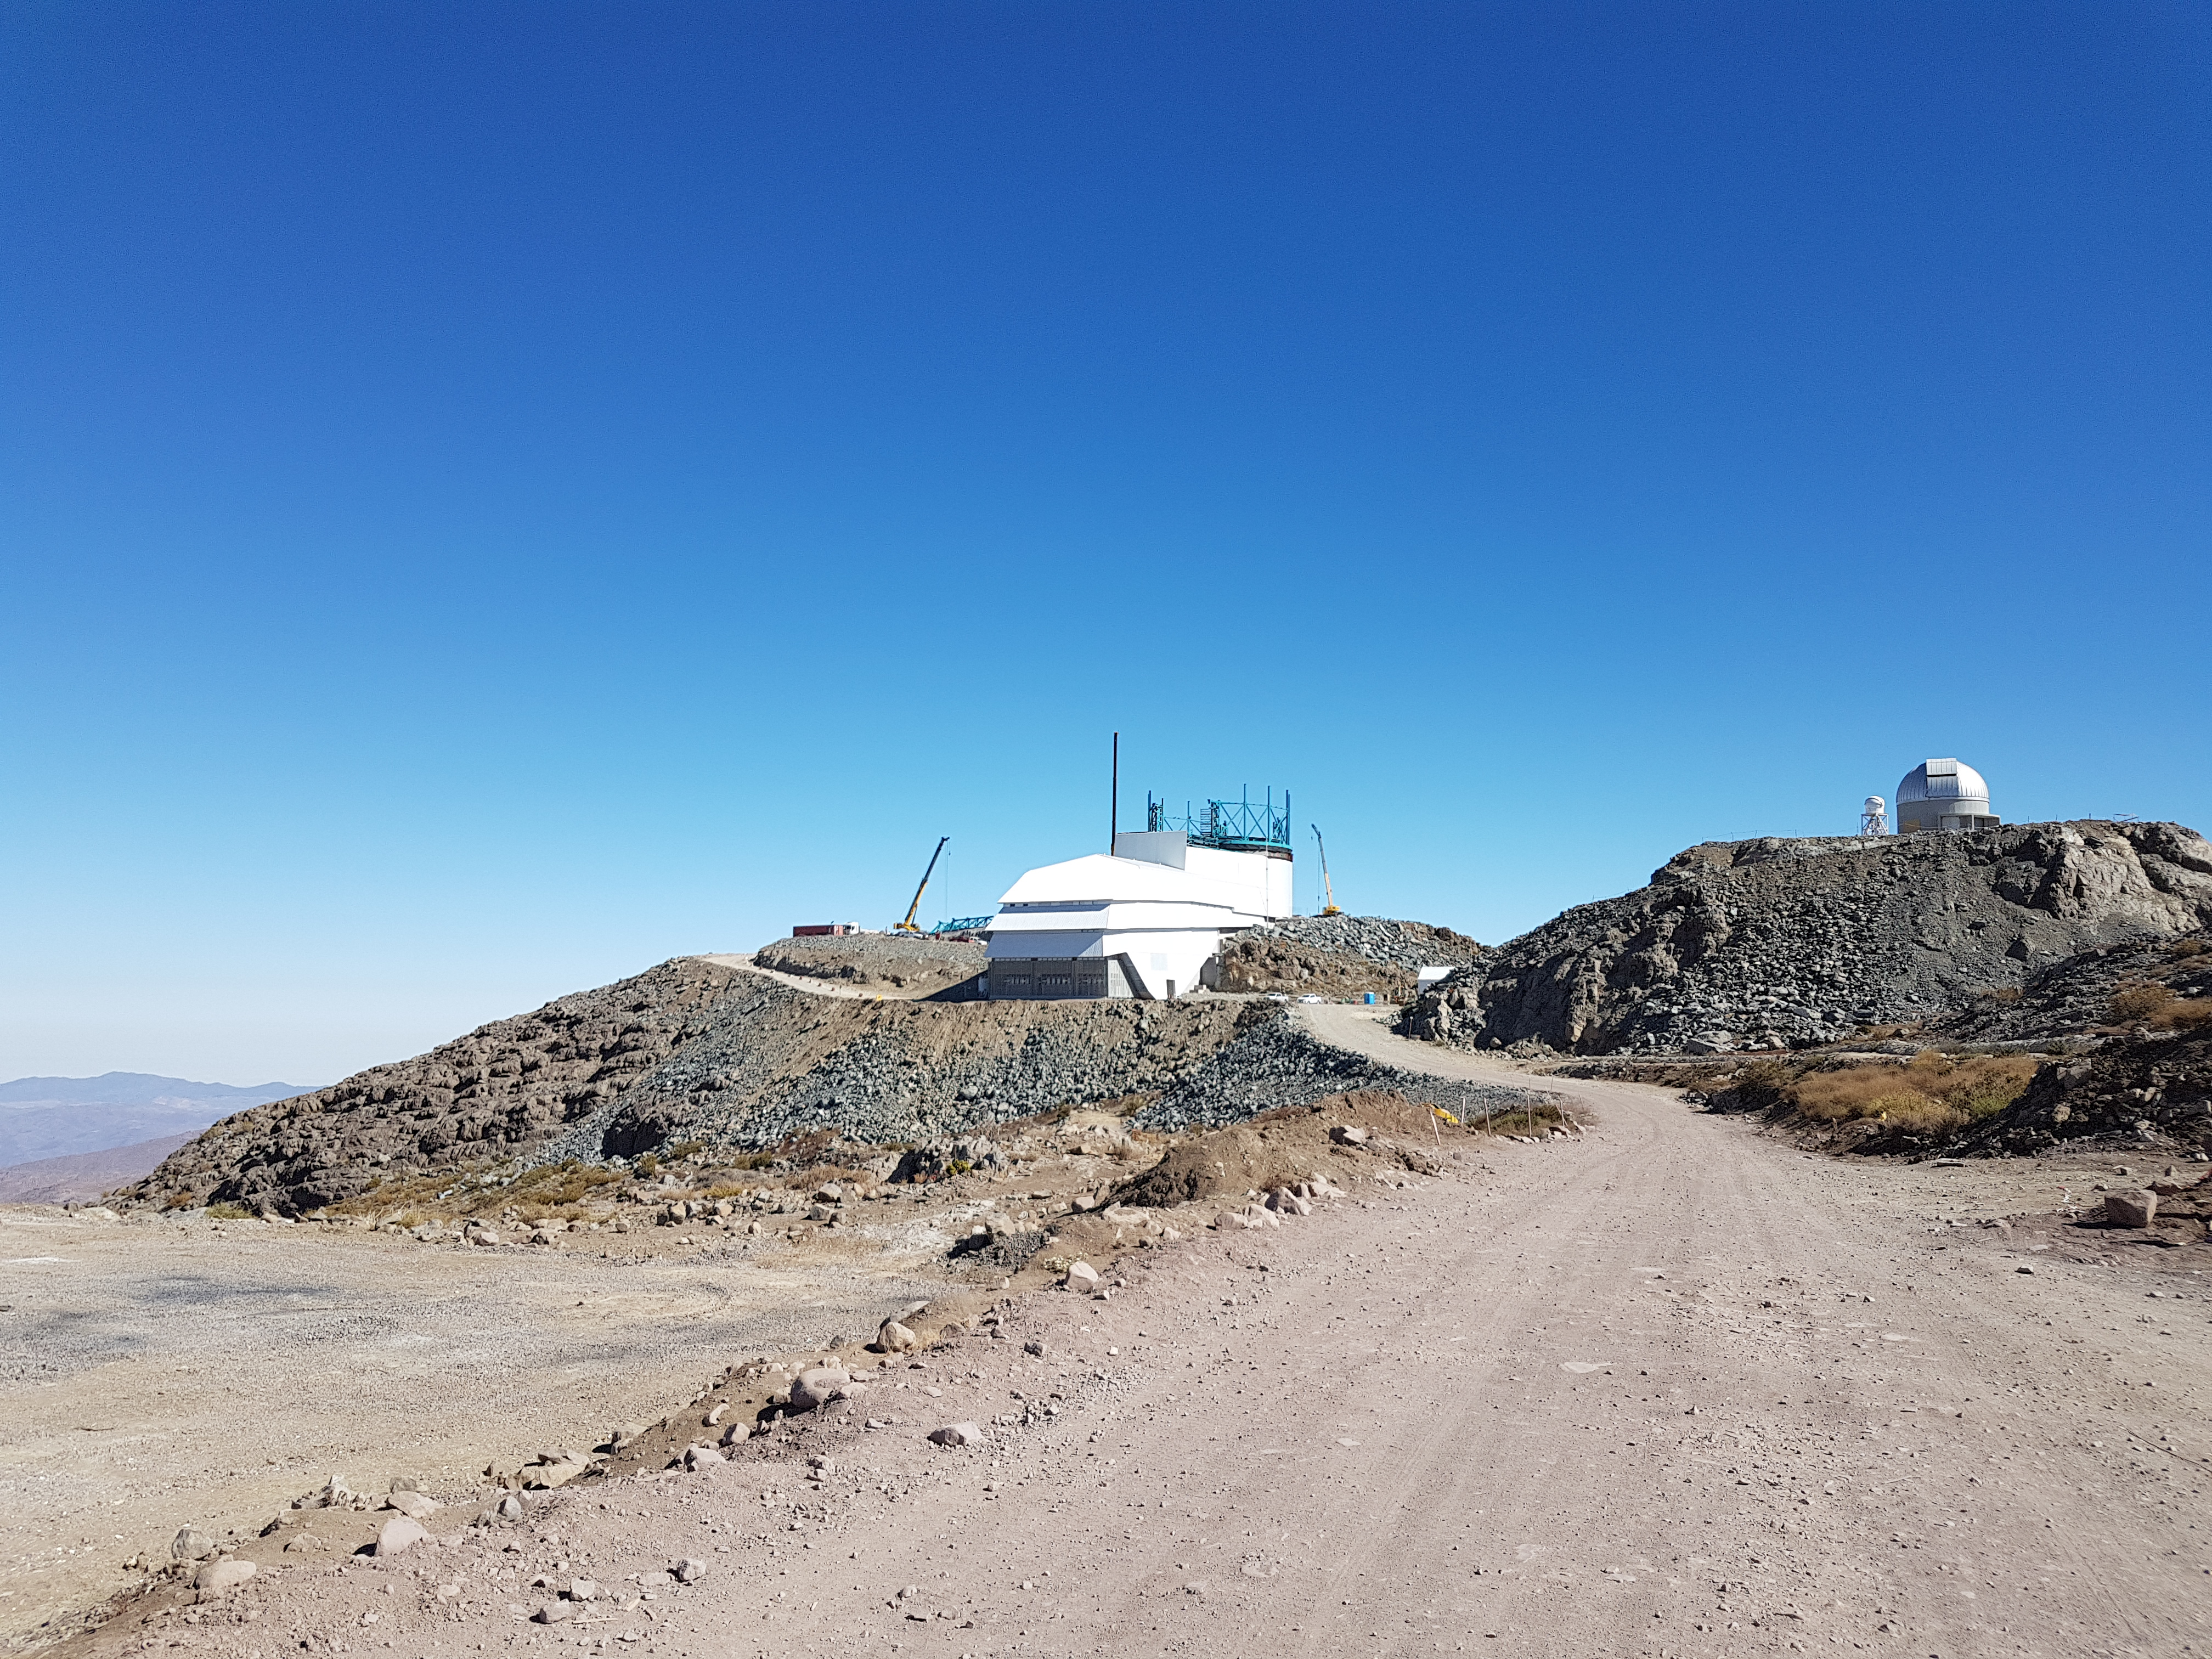

Summit Update. Besalco guarantee period

Summit site construction site status in April, 2018. General Contractor Besalco is completing punch list items.

Credit: Rubin Observatory/NSF/AURA